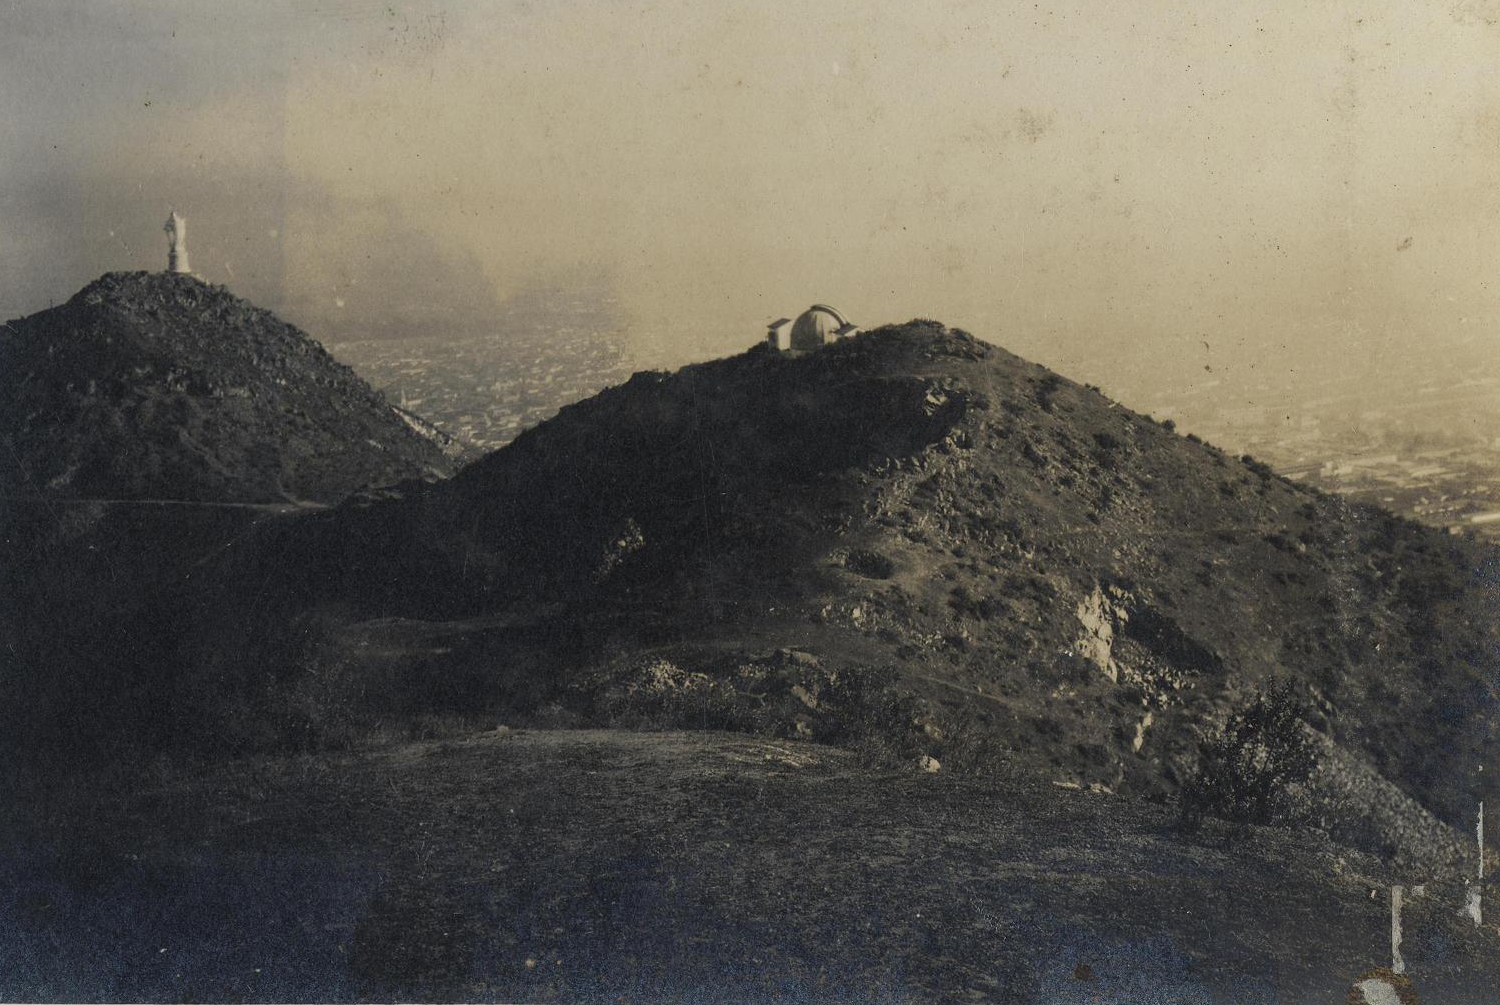

Historical picture of the Observatory Manuel Foster

Historical picture of Cerro San Cristobal, in downtown Santiago de Chile, as it was nearly one hundred years ago. At the centre of the picture is the astronomical observatory Manuel Foster, recently declared a Historic National Monument in Chile.

Credit: Manuel Corvalán P., 1918, Biblioteca Nacional, Chile